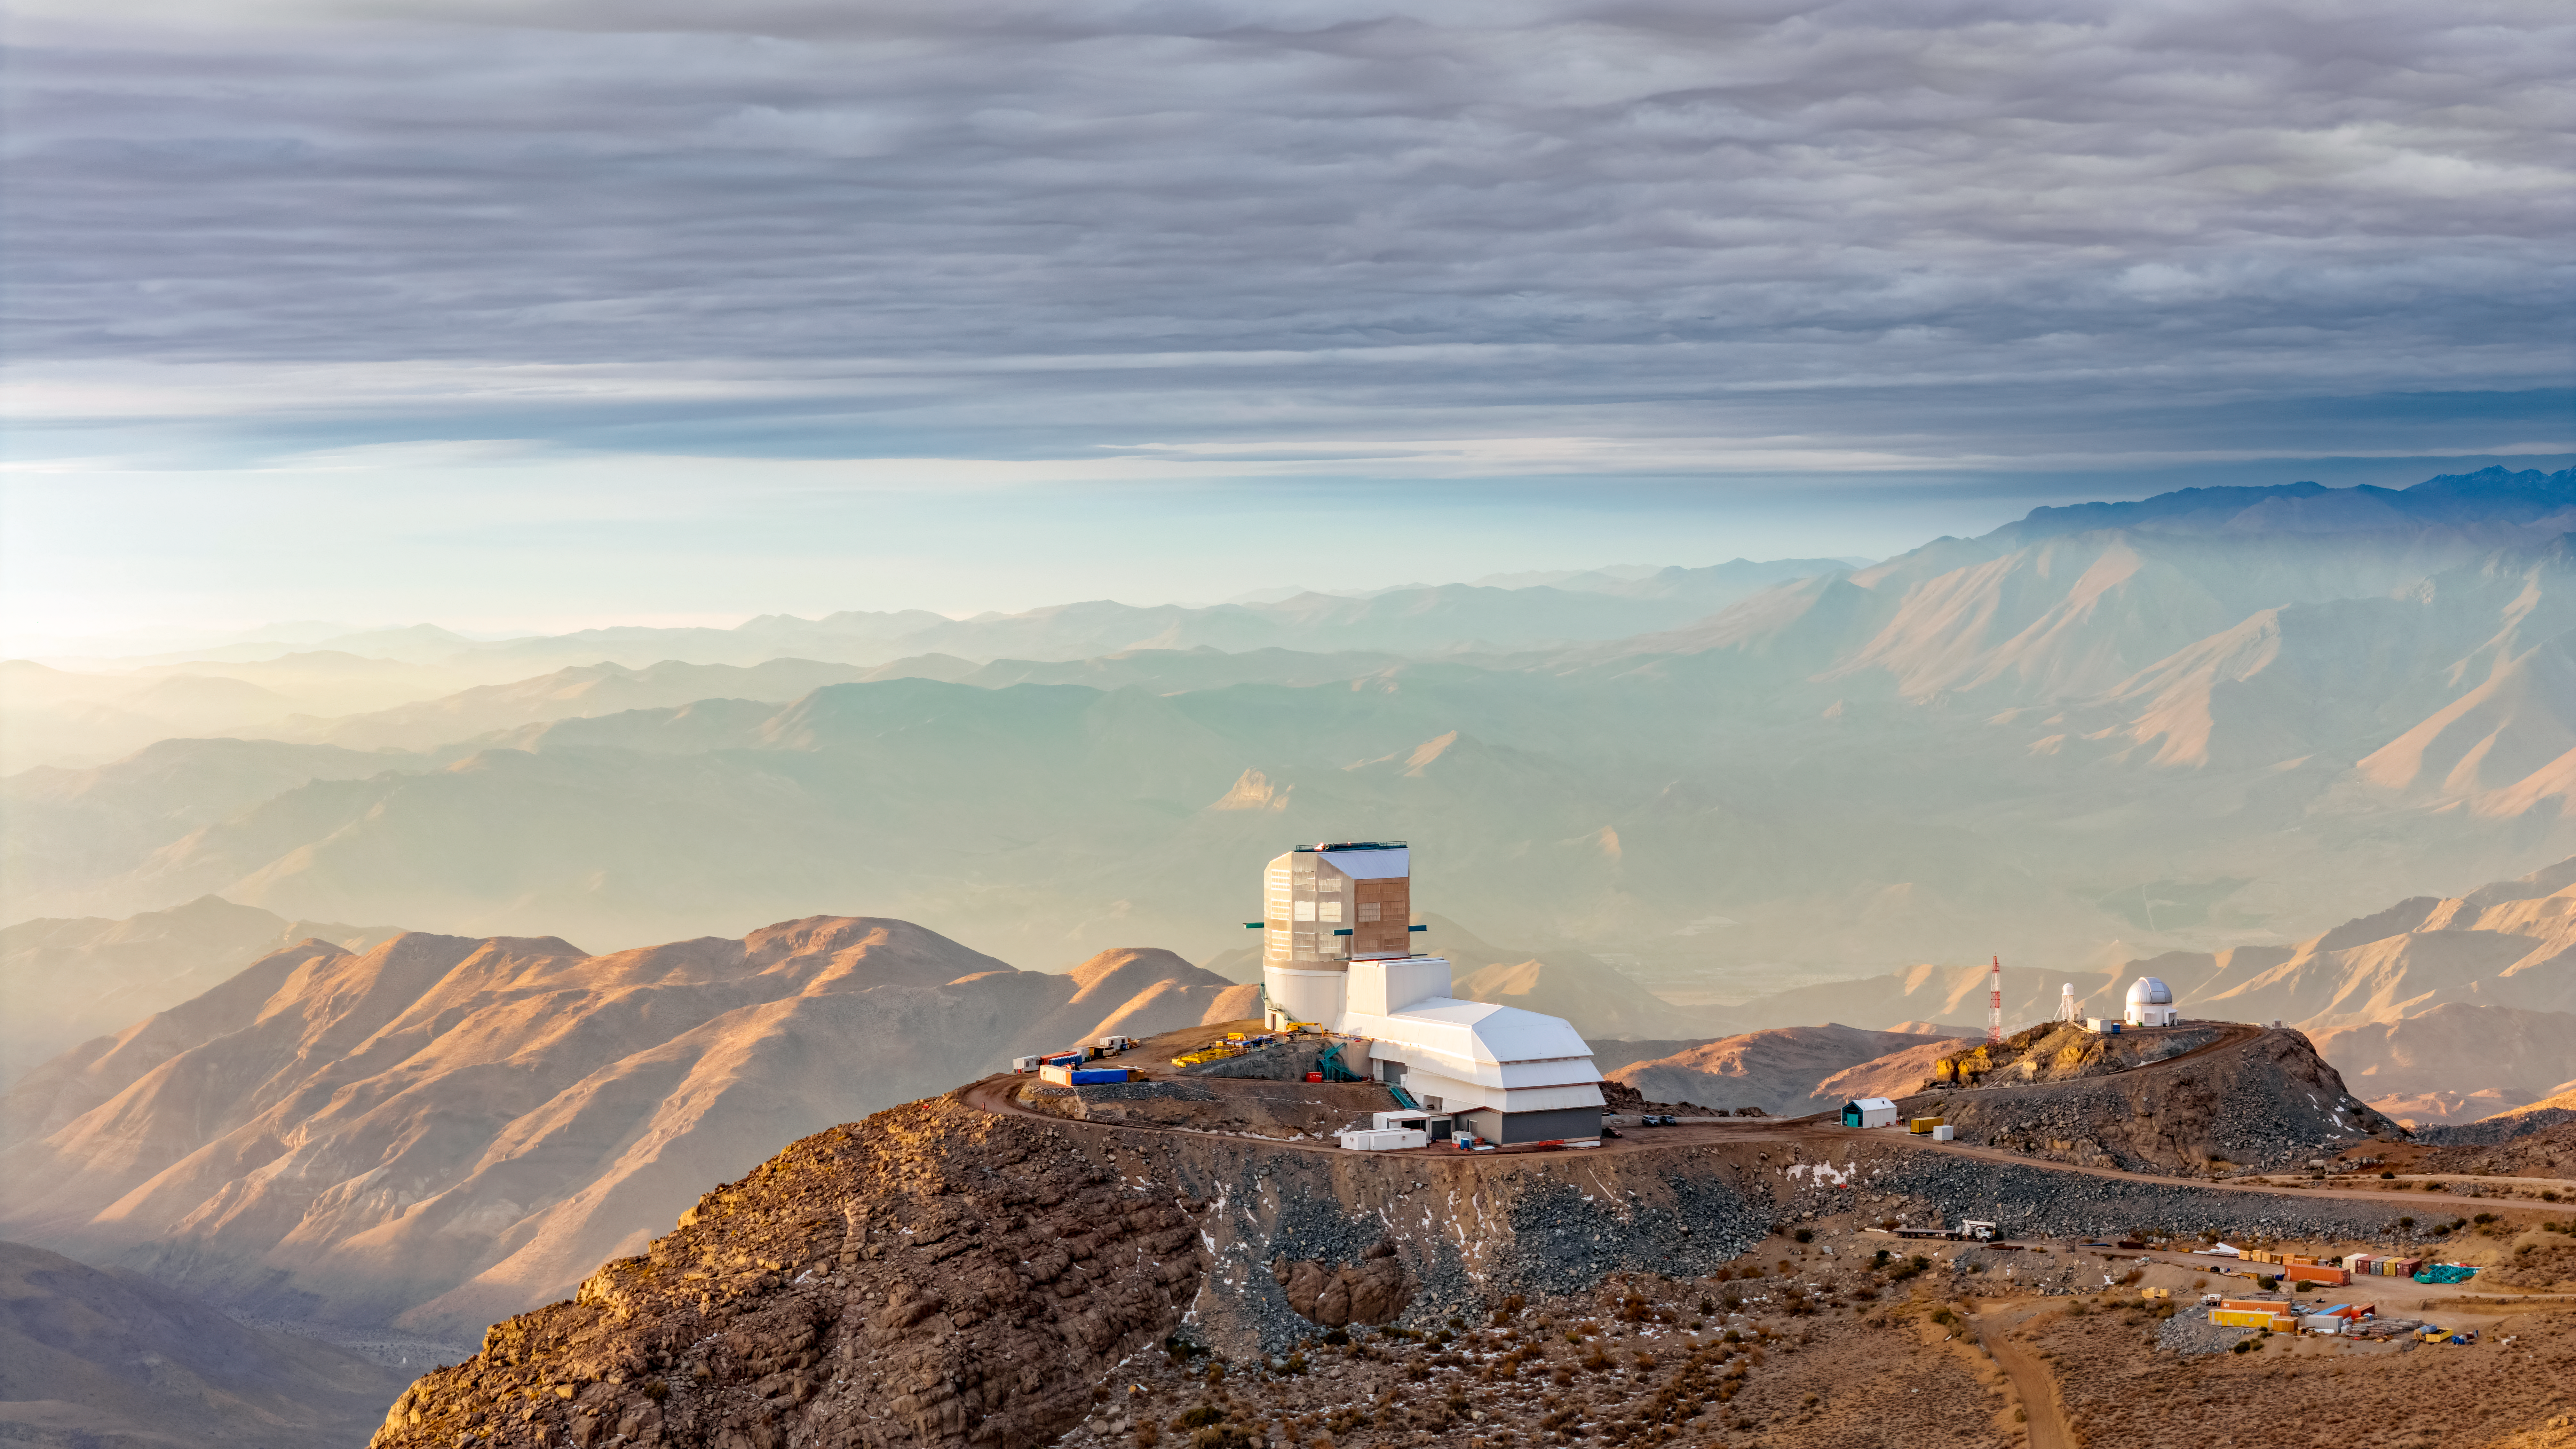

Drone View of the Vera C. Rubin Observatory

The Rubin Observatory in all its splendor. In winter, the skies can be cloudy and when the sun passes below the clouds, it's a feast of colors! Photo by Olivier Bonin / SLAC National Accelerator Laboratory

Credit: Olivier Bonin/SLAC National Accelerator Laboratory